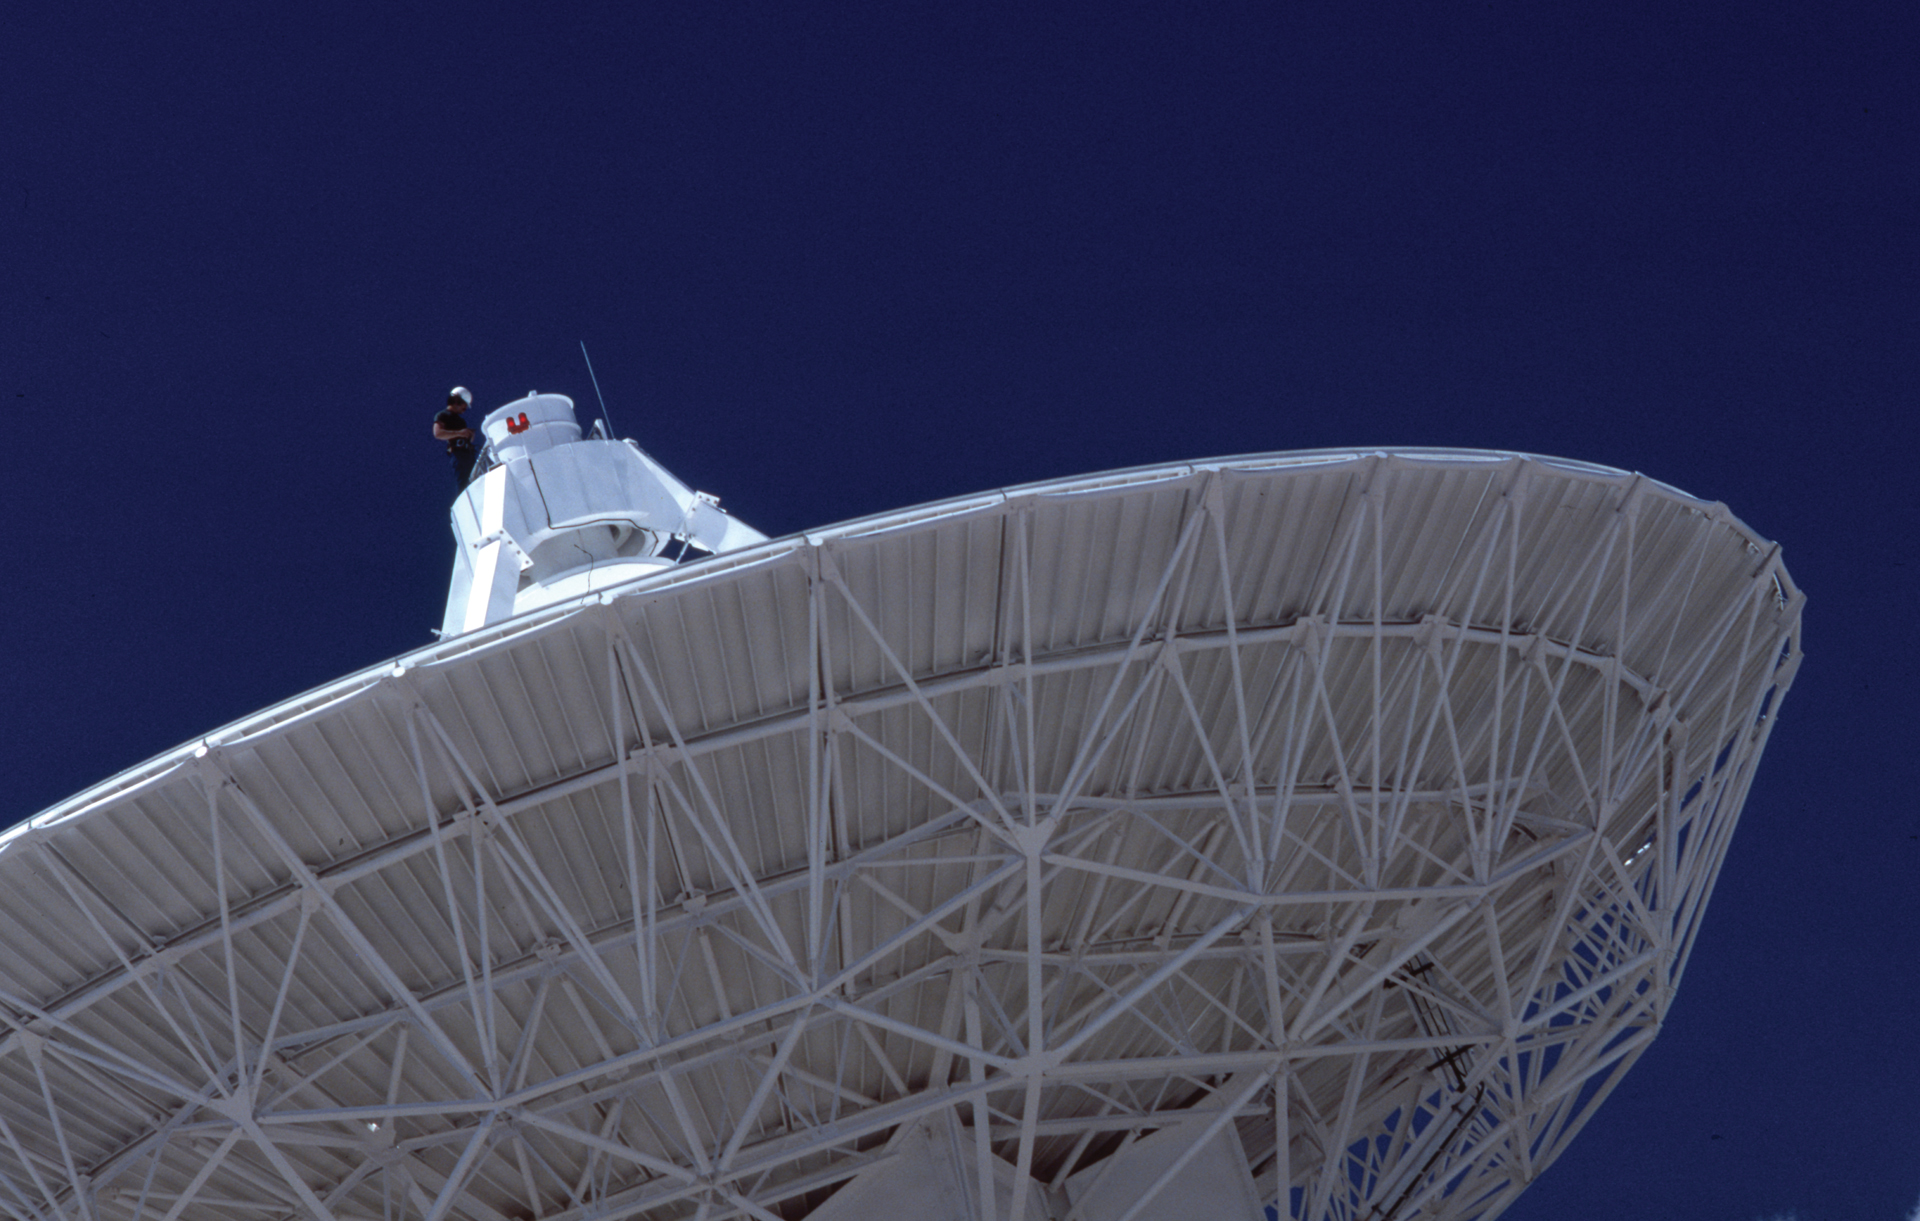

On top of VLA antenna

Engineers are required to wear safety harnesses when performing routine inspections on the VLA’s telescopes. Here we see an engineer attached to the antenna’s feed.

Credit: NRAO/AUI/NSF